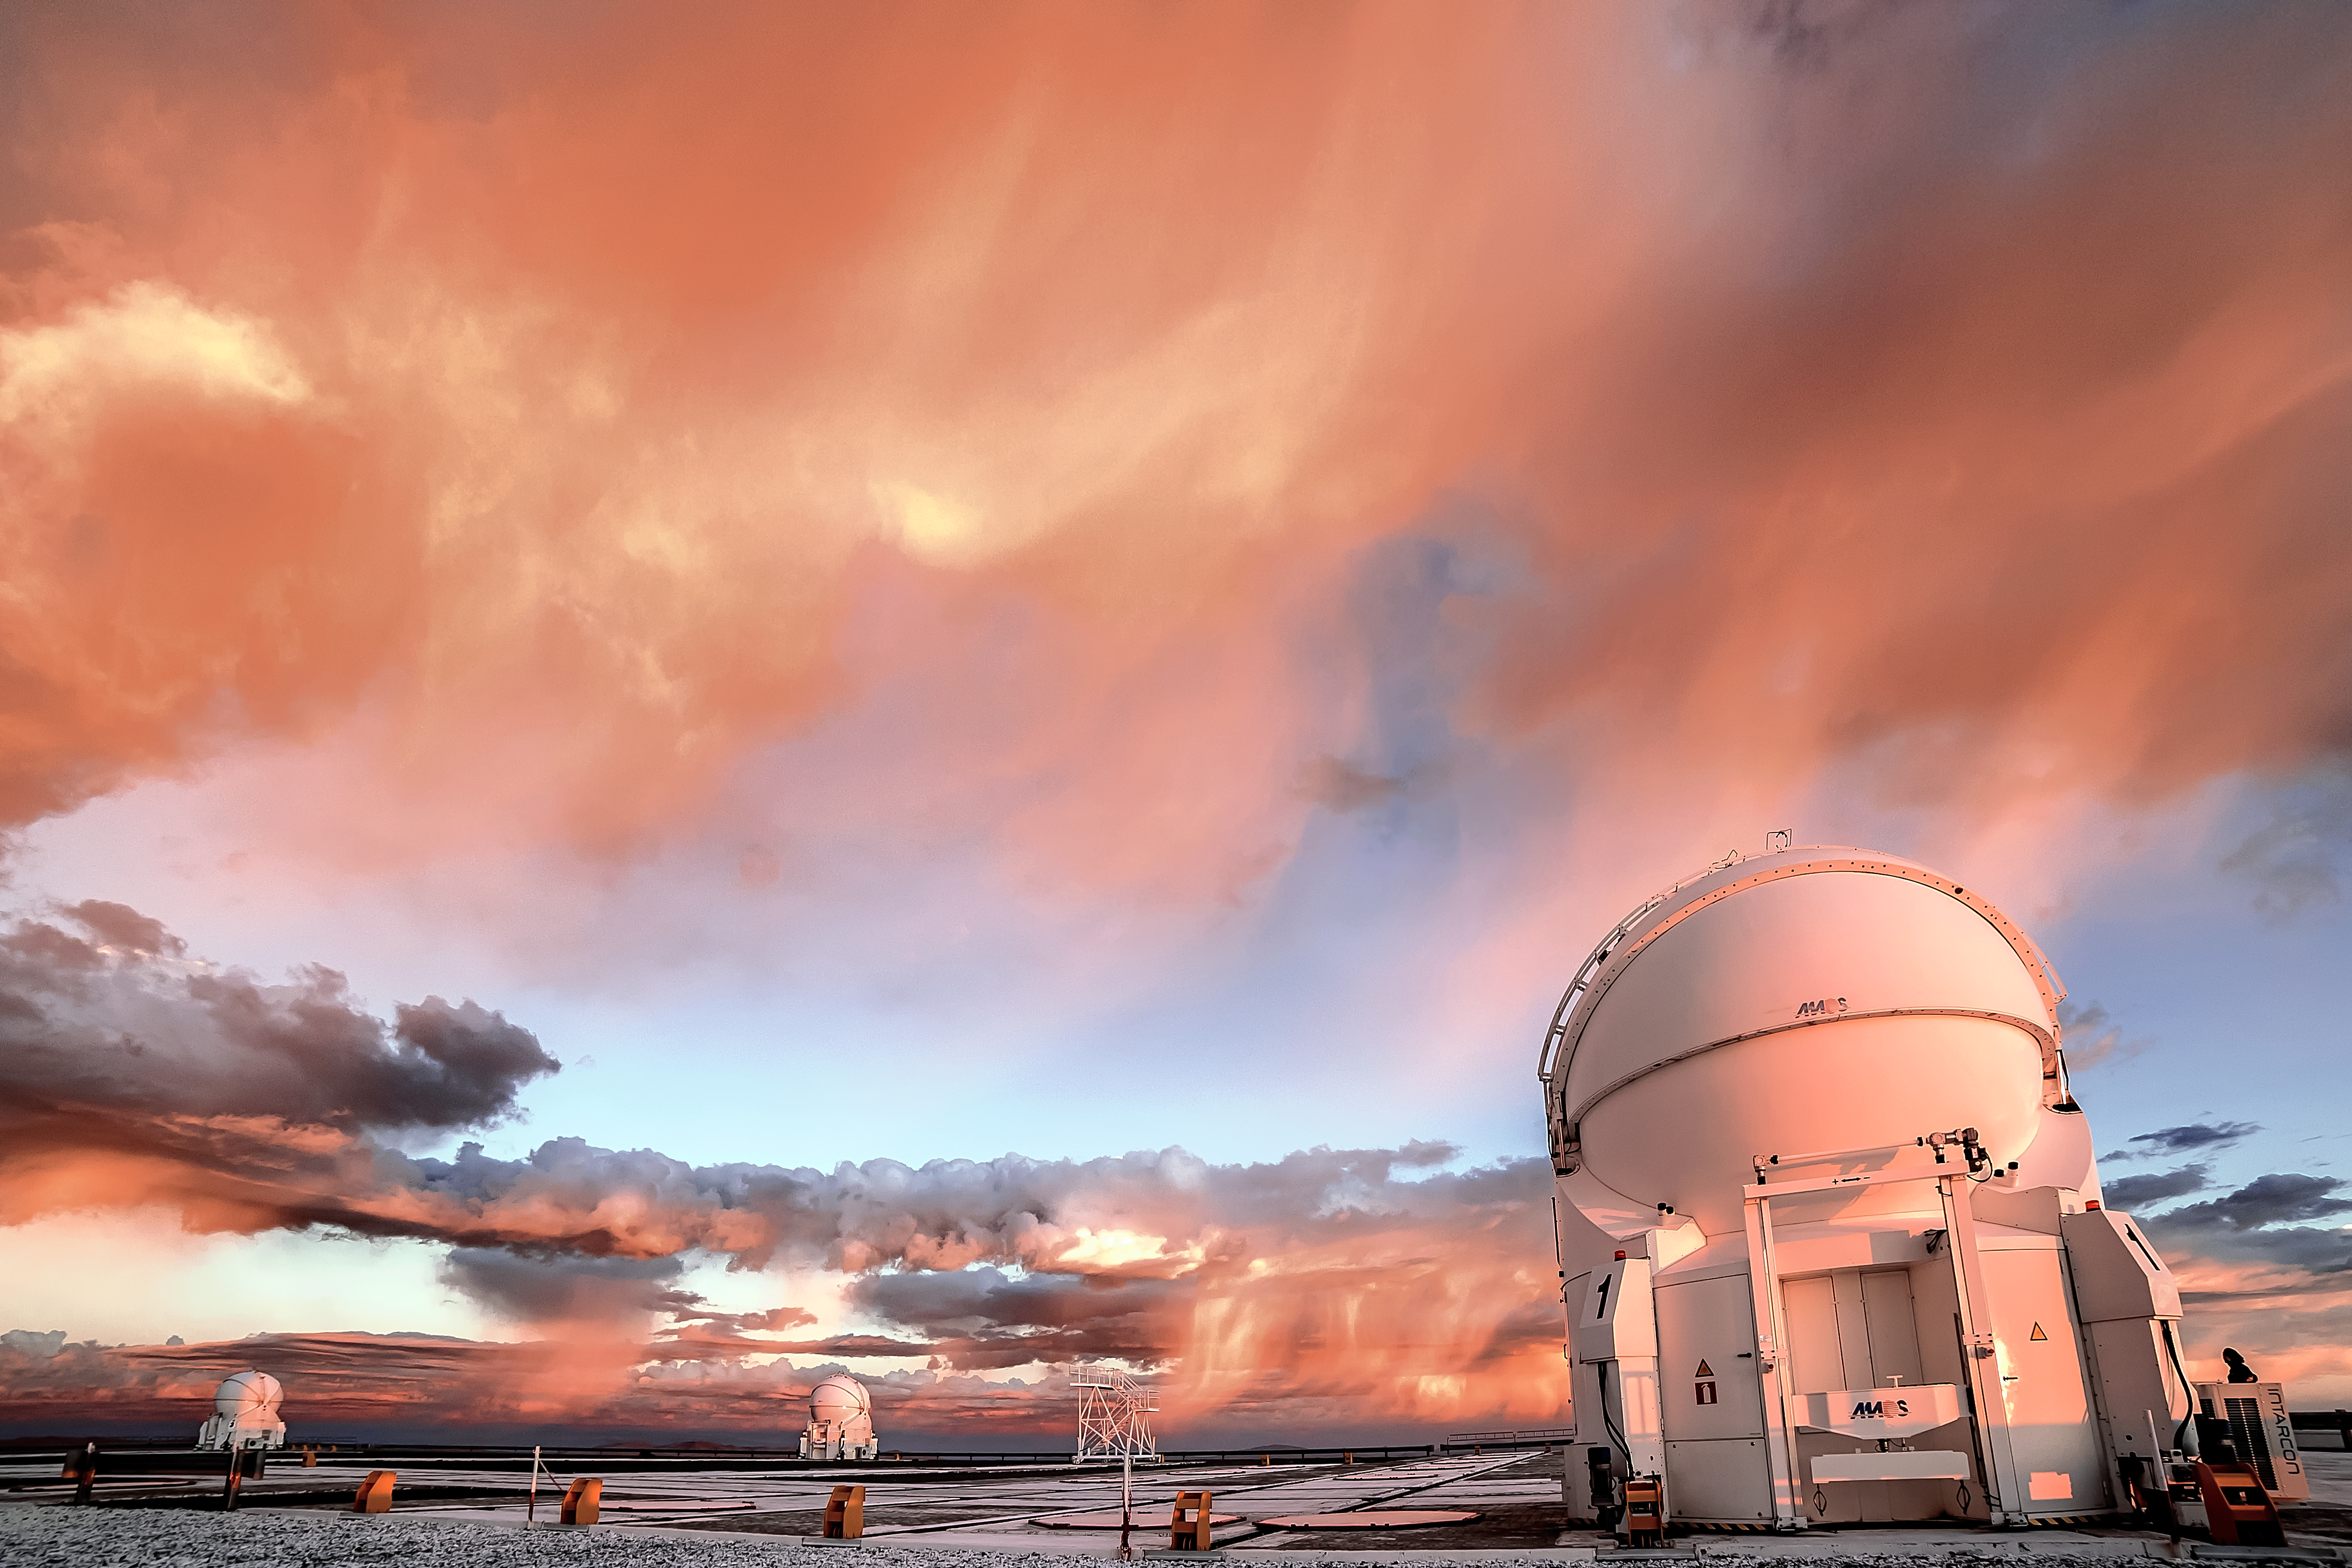

Sunset VLT

Though smaller than their Unit Telescope neighbours, the Auxiliary Telescopes (AT) at ESO's Paranal Observatory in Chile are still hefty displays of engineering. Positioned on rails, they are mobile and can be repositioned around the platform for the best view on the Universe.

Here, at sunset, the ATs are closed, waiting for nightfall to begin observing. The rain clouds in the distance don't look too promising, however. Image taken by ESO Photo Ambassador Juan Carlos Muñoz-Mateos.

Credit: J. C. Muñoz-Mateos/ESO